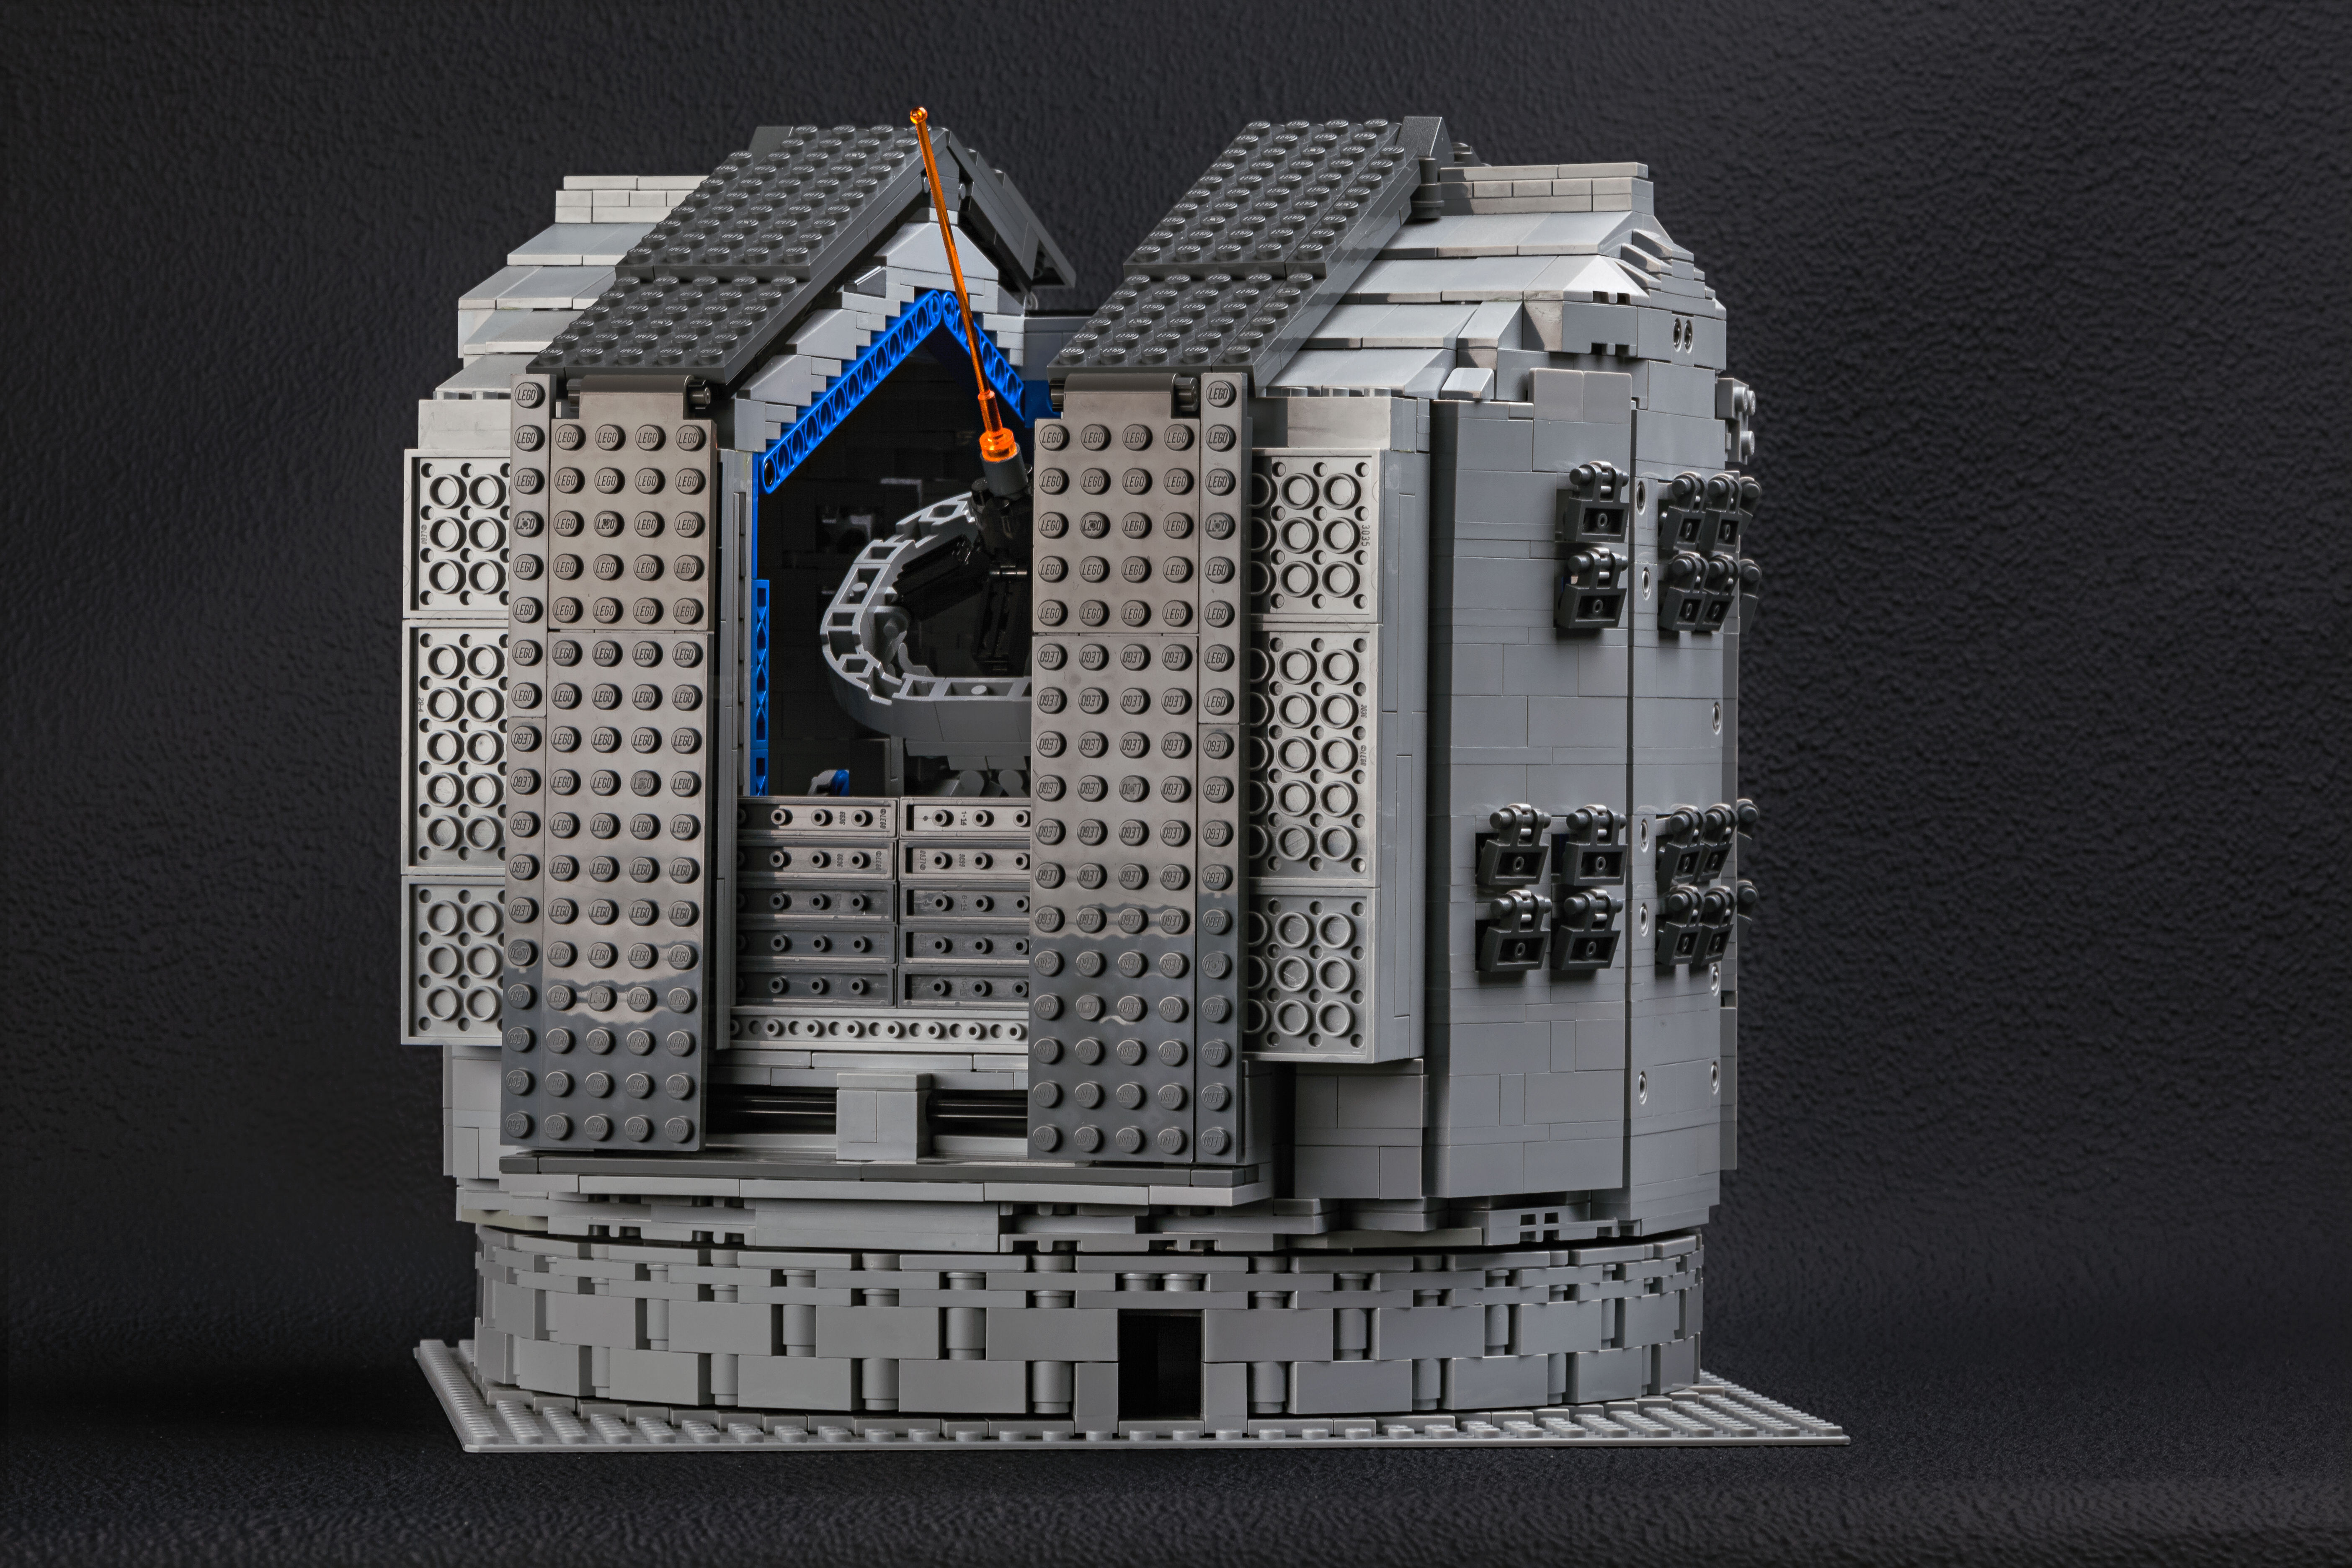

The LEGO® VLT model includes the huge dome

Frans Snik’s design for a model of the VLT even extends to the mammoth dome structure that protects the giant telescope. The model dome faithfully replicates the VLT’s dome.

Credit: ESO/F. Snik/M. Zamani